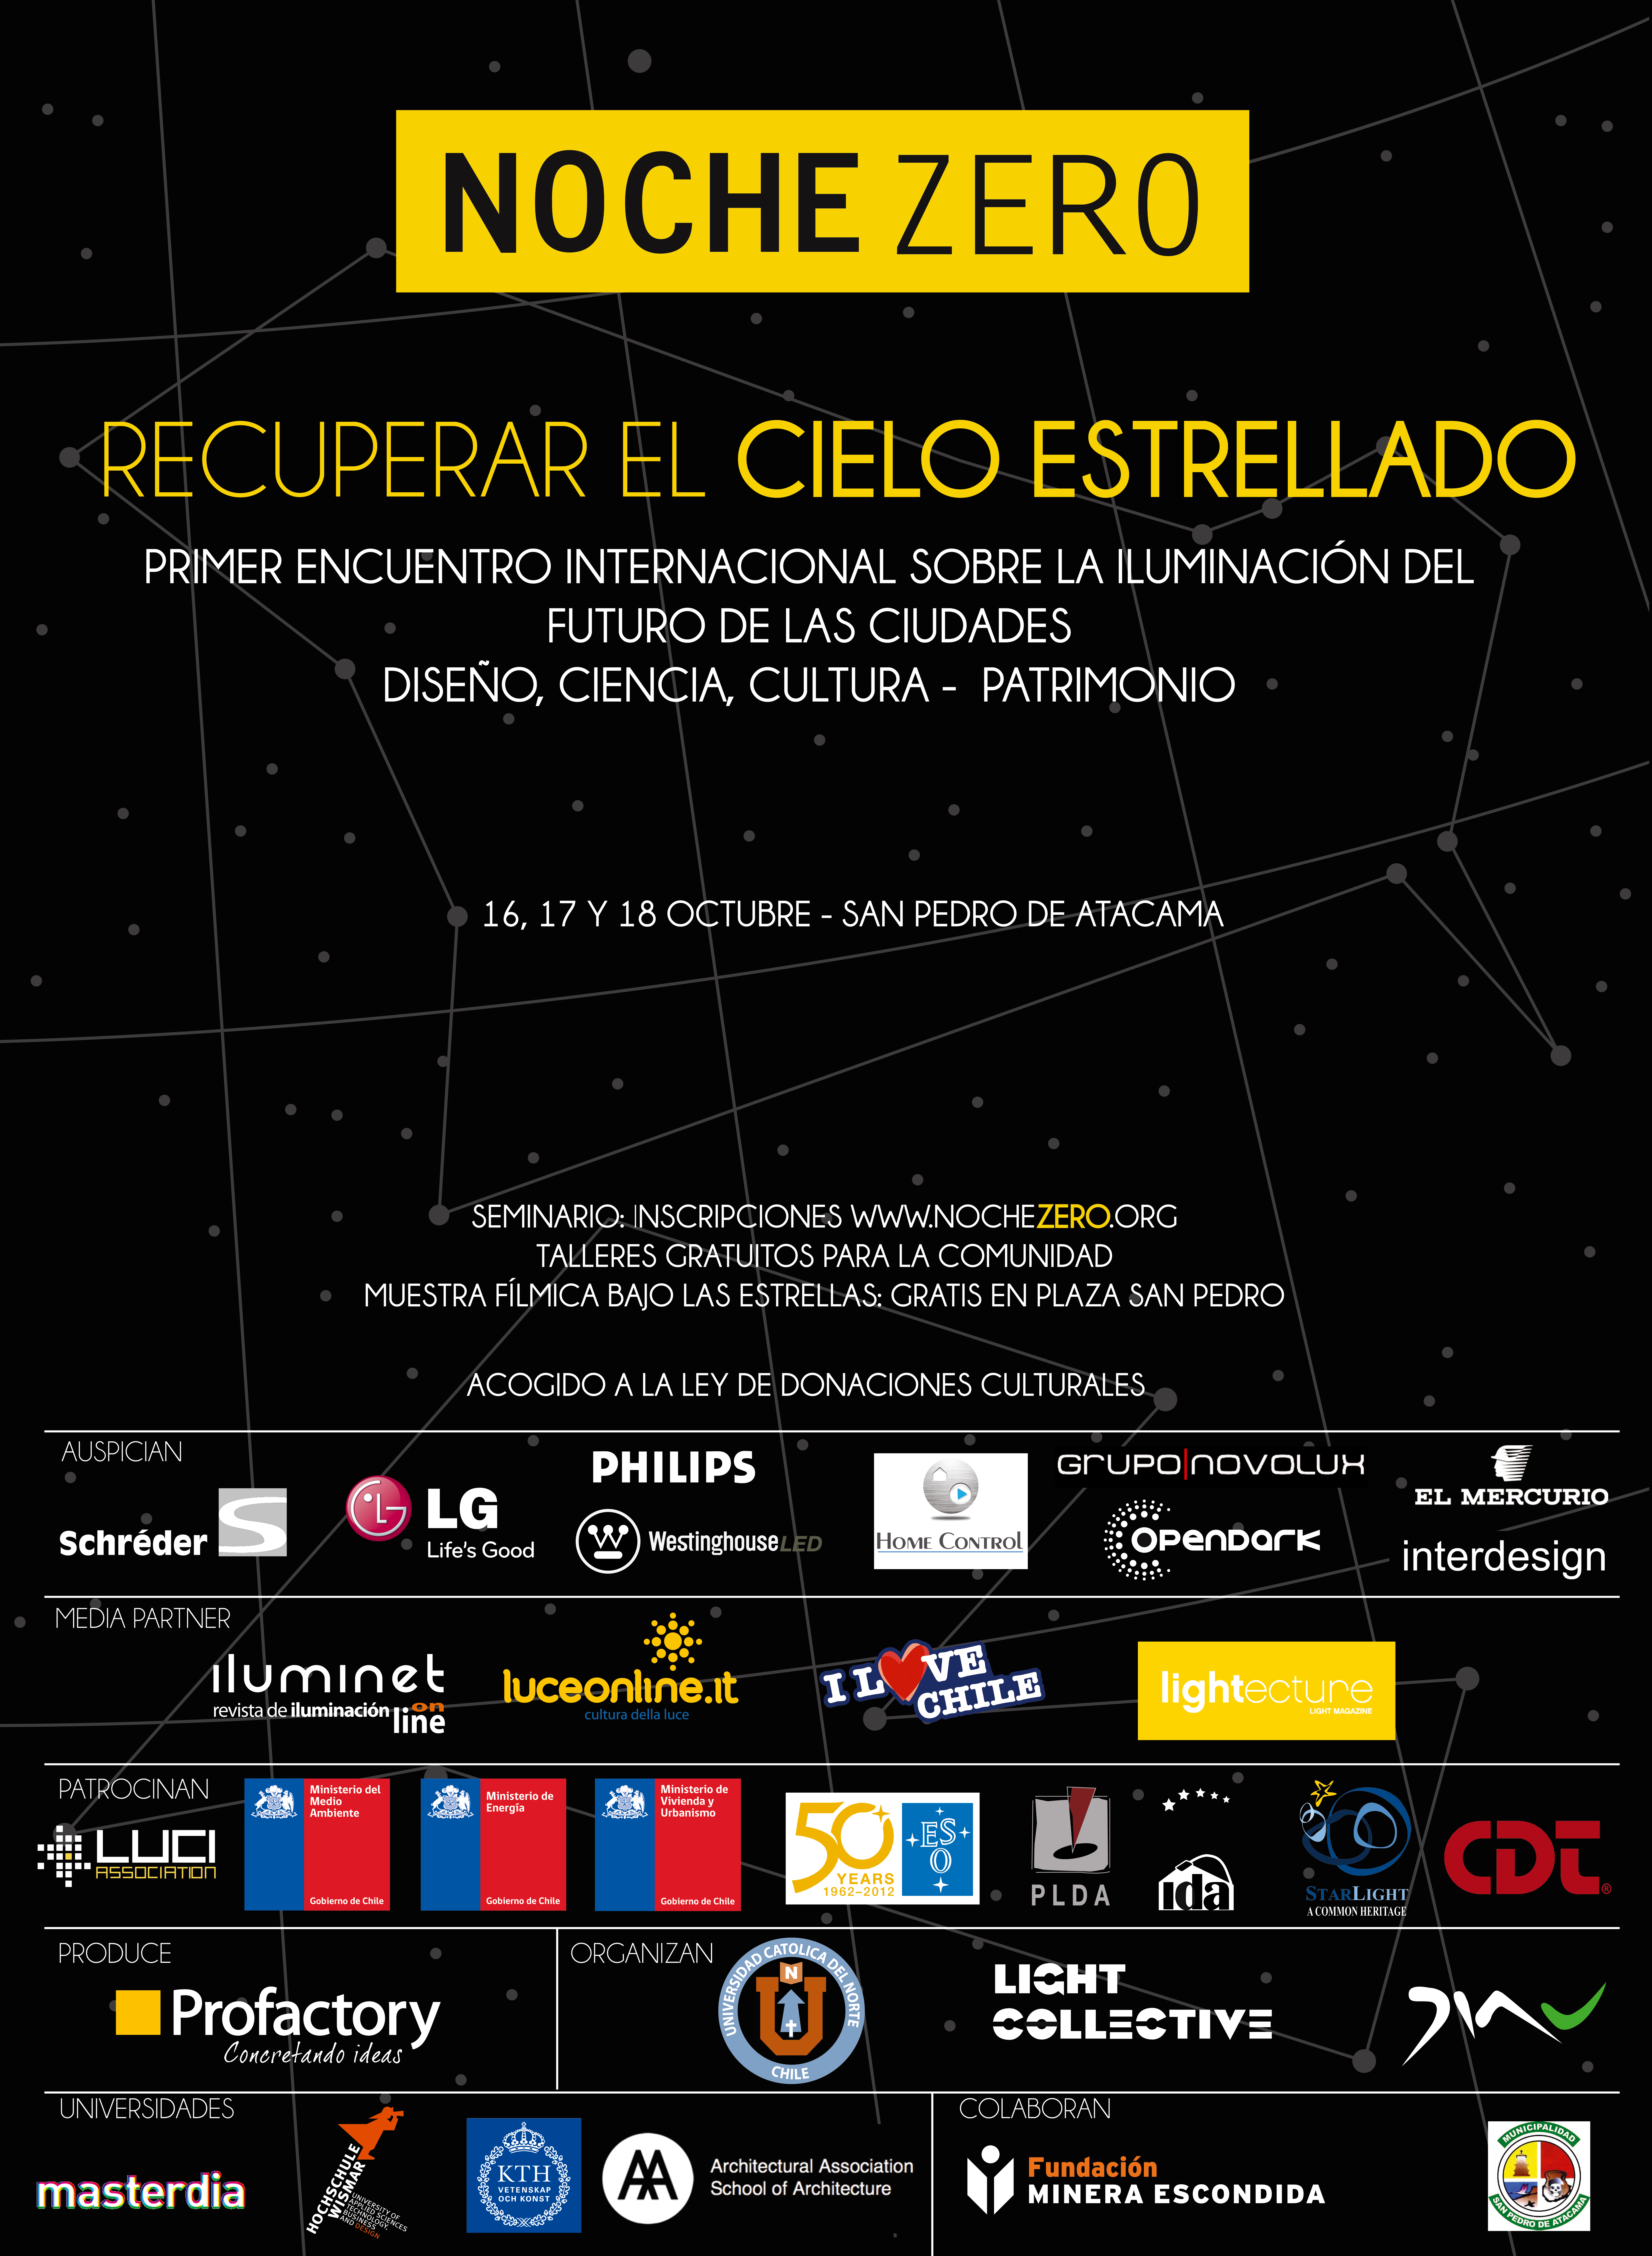

El evento se realizará entre el 16 y 18 de octubre en la localidad de San Pedro de Atacama

El evento se realizará entre el 16 y 18 de octubre en la localidad de San Pedro de Atacama.

Credit: Noche Zero